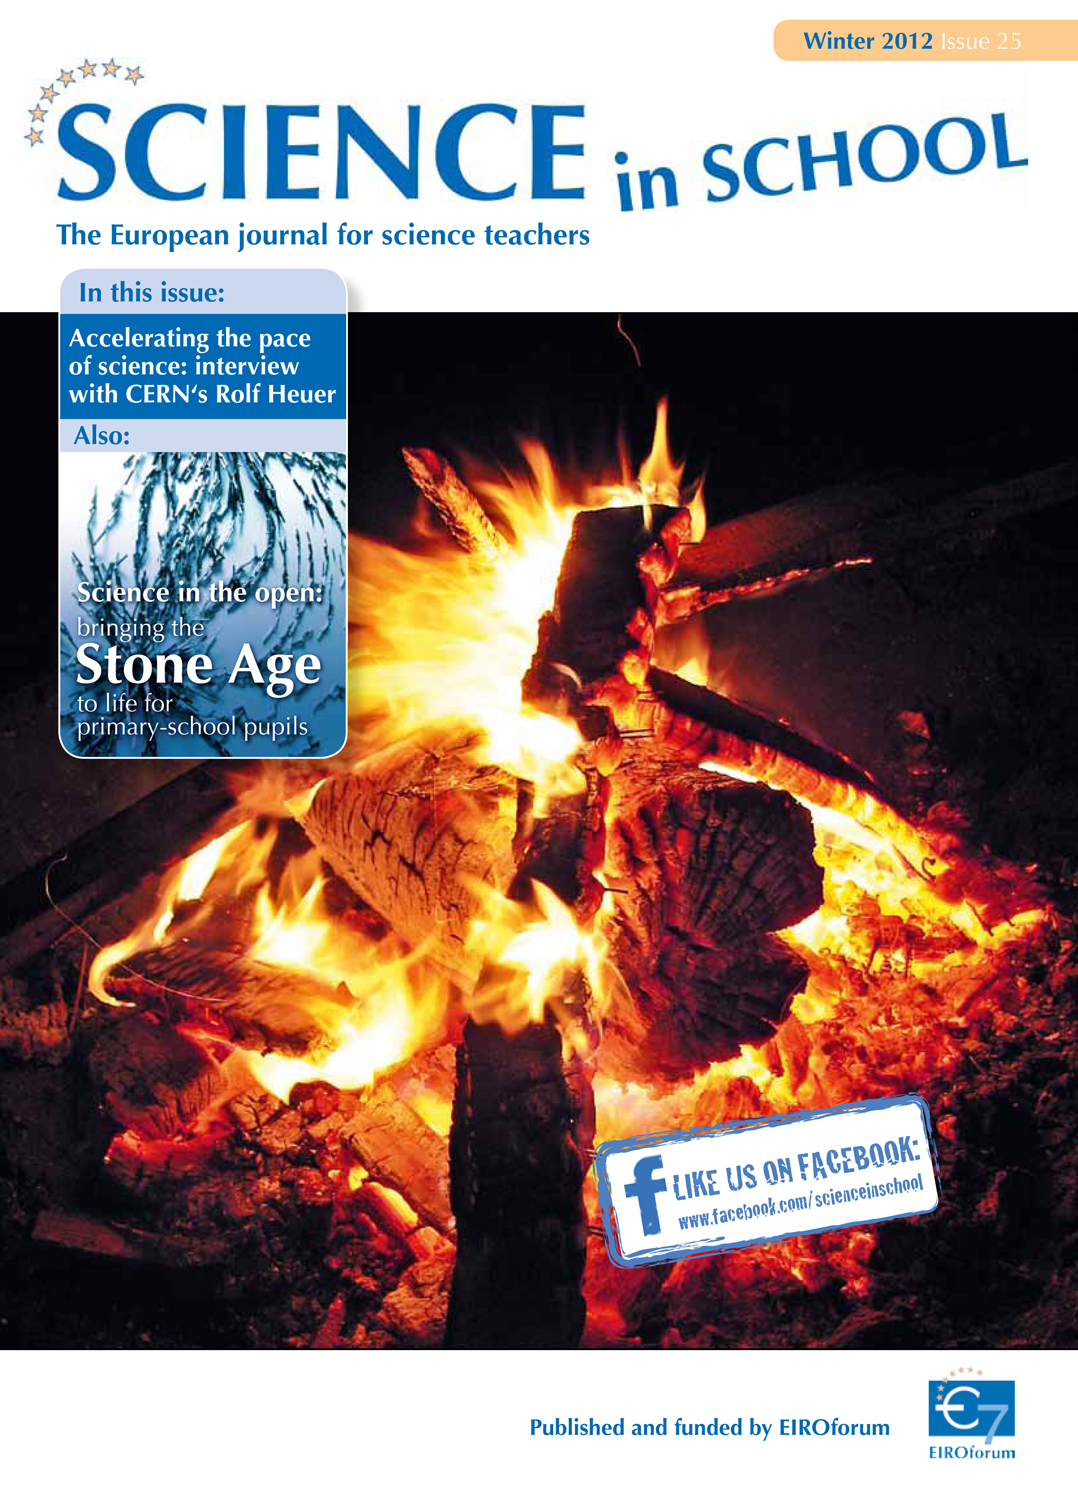

Science in School — Issue 25 — Winter 2012

Science in School aims to promote inspiring science teaching by encouraging communication between teachers, scientists, and everyone else involved in European science education. It is published by EIROforum, a collaboration between eight European intergovernmental scientific research organisations, of which ESO is a member. The journal addresses science teaching both across Europe and across disciplines: highlighting the best in teaching and cutting-edge research.

Read more about Science in School at: http://www.scienceinschool.org/
Read this issue online at: http://www.scienceinschool.org/2012/issue25

Credit: ESO